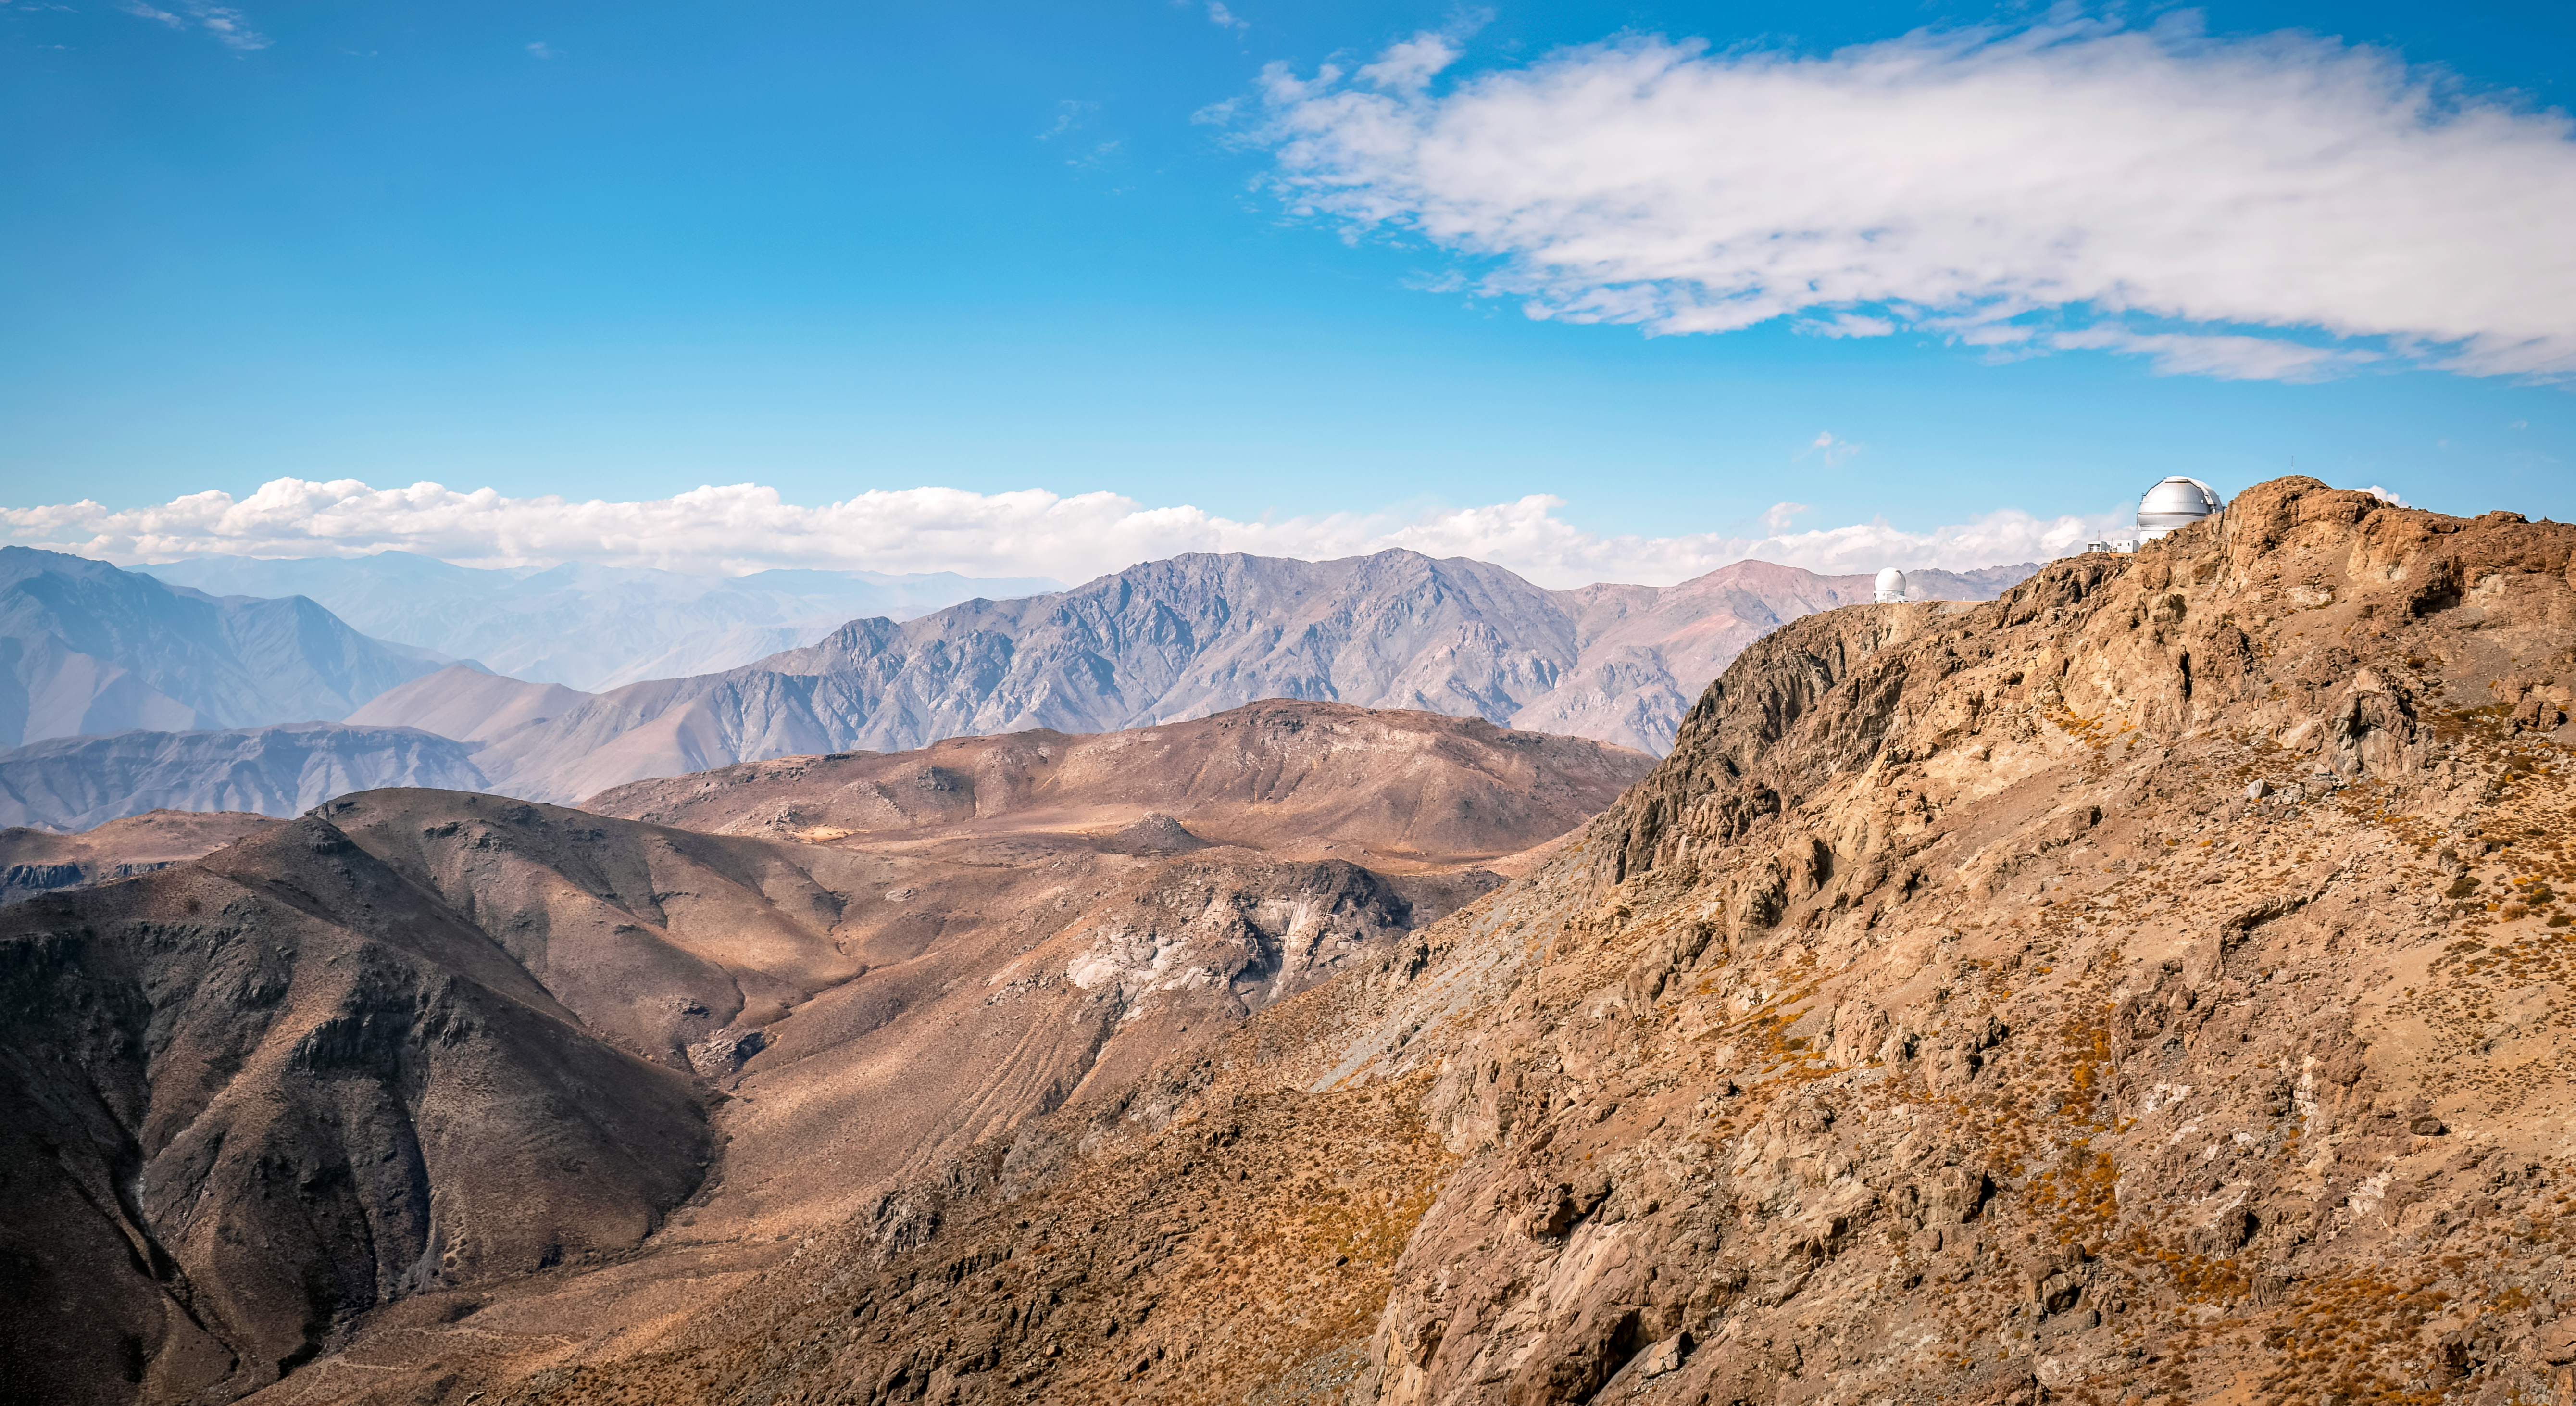

View from the Vera C. Rubin Observatory

Chilean desert hills view from the top of Cerro Pachón, where the Rubin Observatory is in April 2024.

Credit: Rubin Observatory/NSF/AURA/A. Pizarro D.